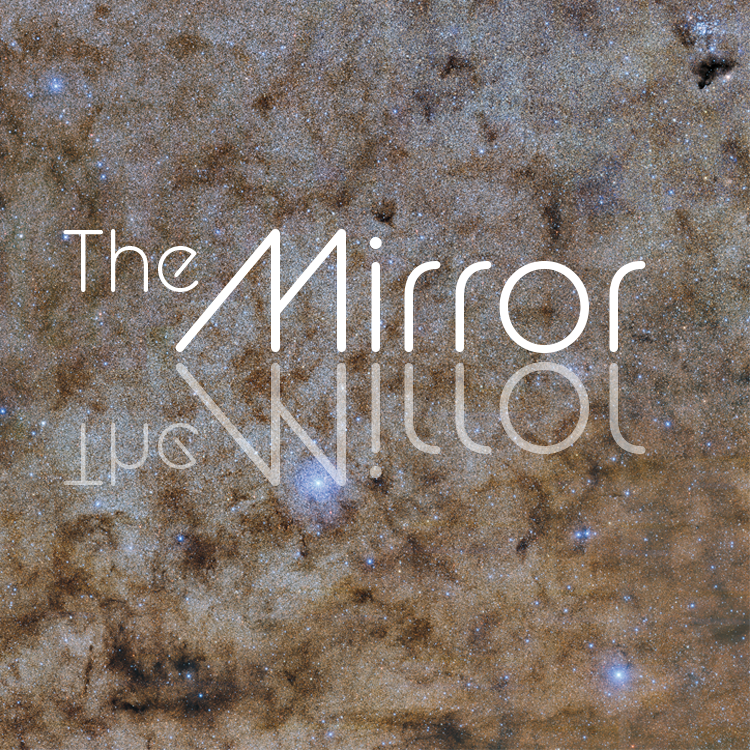

highlight002a graphic

Note: This highlight image should remain unpublished for technical reasons. We still use it to publish in the front page.

Credit: NOIRLab